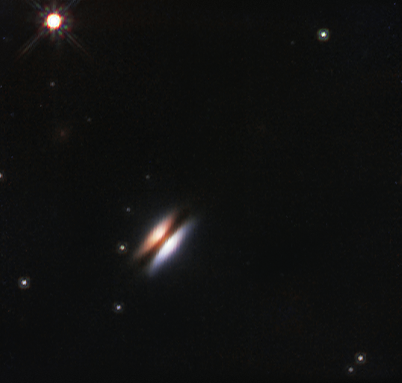

The Flying Saucer protoplanetary disc around 2MASS J16281370-2431391

The young star 2MASS J16281370-2431391 lies in the spectacular Rho Ophiuchi star formation region, about 400 light-years from Earth. It is surrounded by a disc of gas and dust — such discs are called protoplanetary discs as they are the early stages in the creation of planetary systems. This particular disc is seen nearly edge-on, and its appearance in visible light pictures has led to its being nicknamed the Flying Saucer.

This close-up infrared view of the Flying Saucer comes from the NASA/ESA Hubble Space Telescope.

Credit: ESO/NASA/ESA